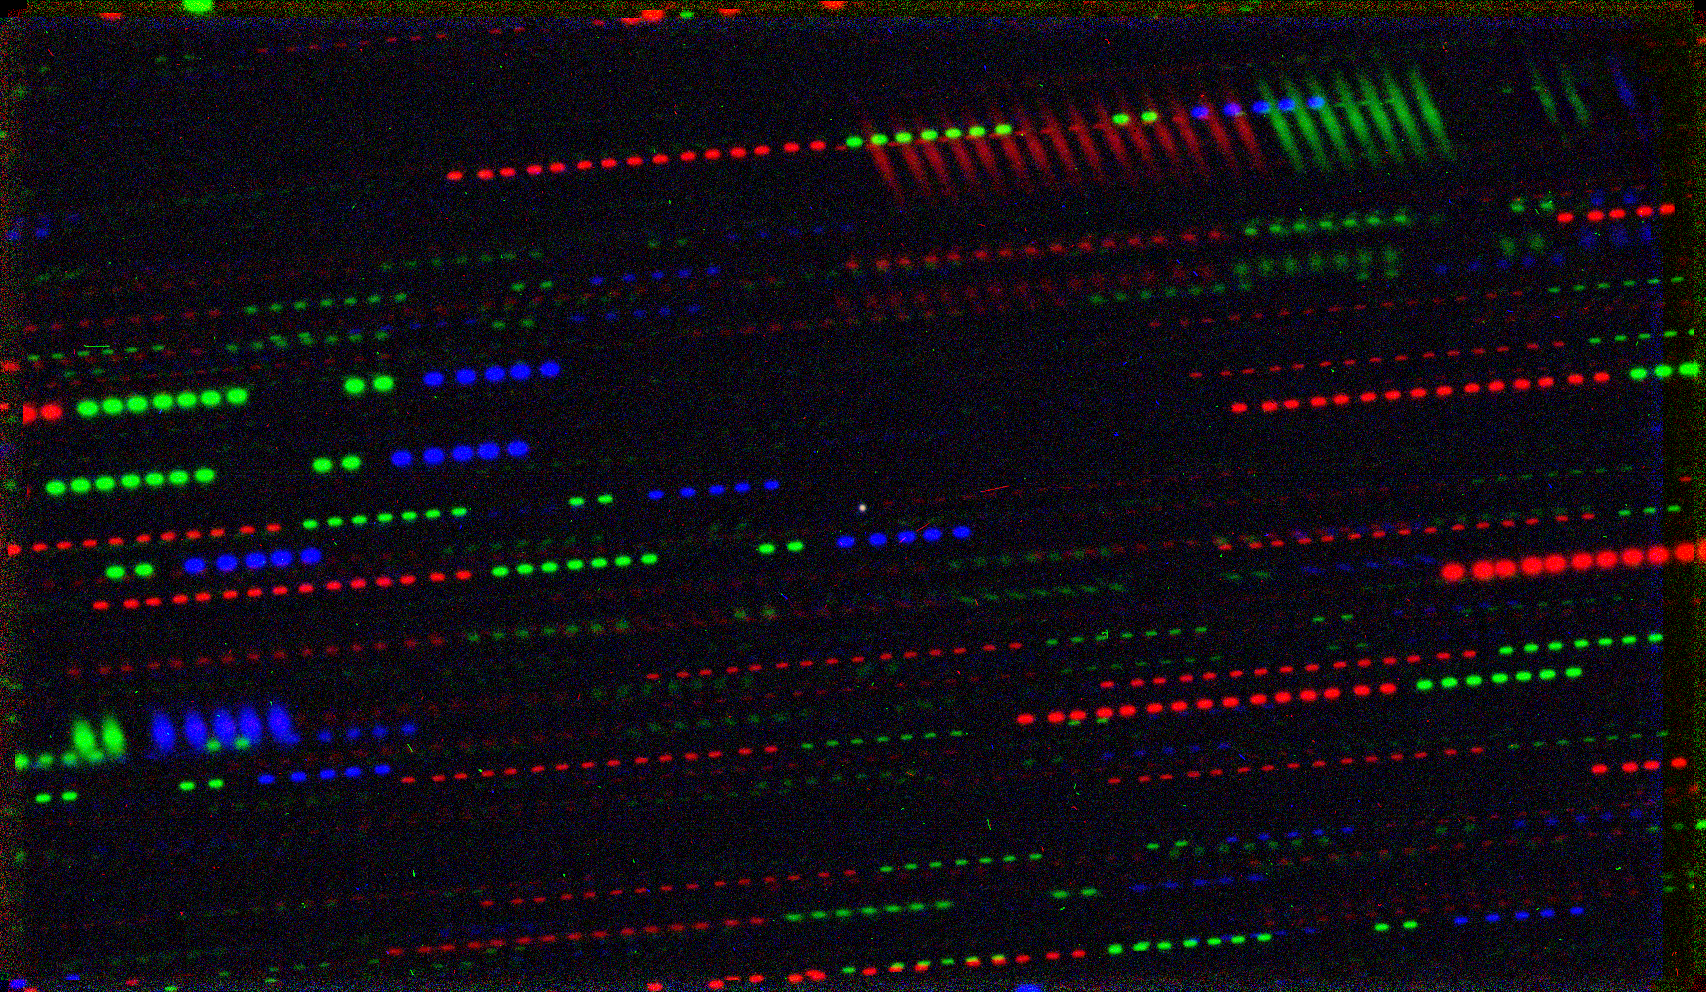

1I/2017 U1 (‘Oumuamua)

Combining many images obtained through different filters allowed astronomers to measure the colour of the object. As the telescope tracked the moving asteroid (the dot at the very centre), the stars appear many times, forming trails.

Credit: ESO/K. Meech et al.